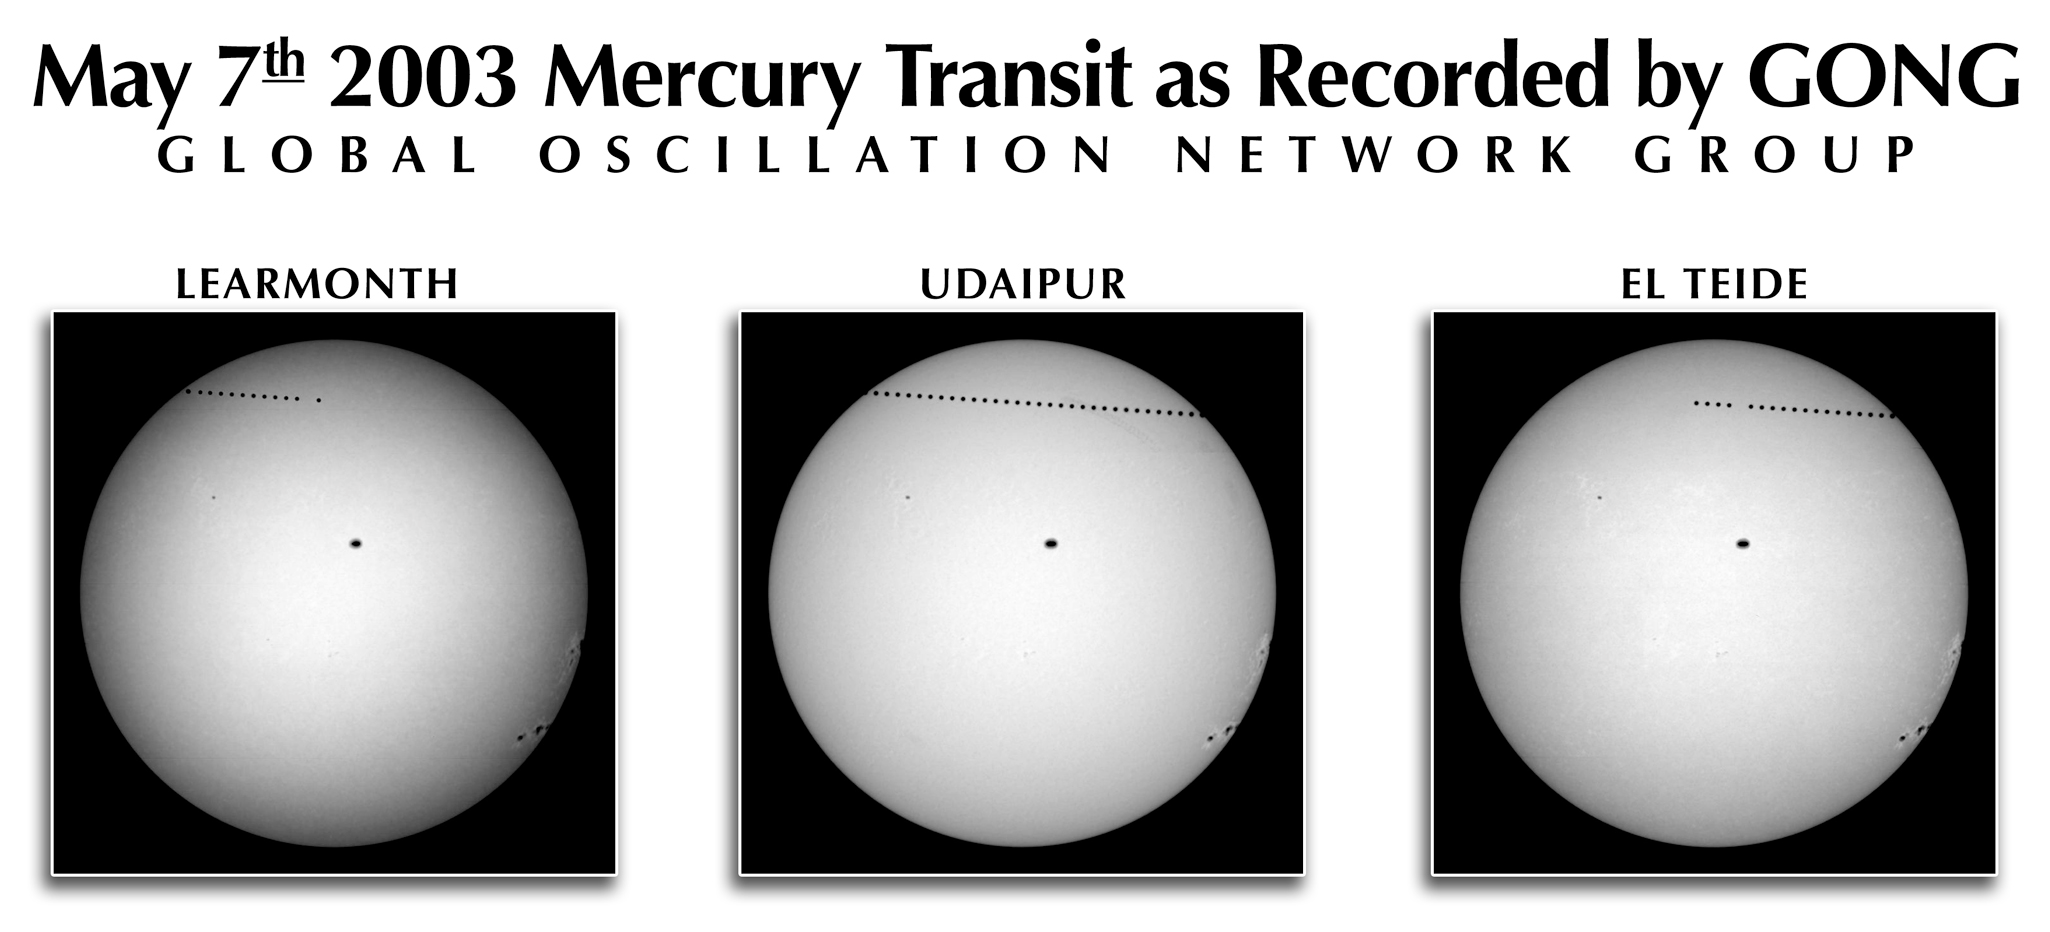

Transit of Mercury across the face of the Sun, 7 May 2003

The transit of Mercury on May 7th, 2003 was visible at three GONG sites. The transit was in progress when the El Tiede instrument began observing, Udaipur saw the entire transit, and Learmonth collected about 3.5 hours of the event before the Sun set. This is an excerpt from the NSO press release, entitled Mercury Transit 2003: GONG Network Records Transit of Mercury; Ready for Venus. GONG's global network of telescopes captured and relayed images of the transit of Mercury across the face of the Sun on May 7th, 2003, providing people worldwide with a safe, front-row view of the event. "The network worked extremely well with clear skies at all three sites, and the data transmission back to Tucson was great!" said Dr. John Leibacher. "We transmitted just one image from each site every 15 minutes, and a few were missed, but it looks like we'll have very close to 100% when the dust has settled." ... Dr. Cliff Toner said, "Success with the Mercury transit sets the stage for next year's Venus transit, which will allow more accurate calculations because Venus is farther than Mercury from the Sun." The data will be used to verify the absolute angular orientation and image scale for these three instruments. It may also be useful in estimating the upper limits of any image distortion. See the September 2003 NOAO Newsletter (currently only available in PDF format), and the GONG transit site.

Credit: NSO/AURA/NSF